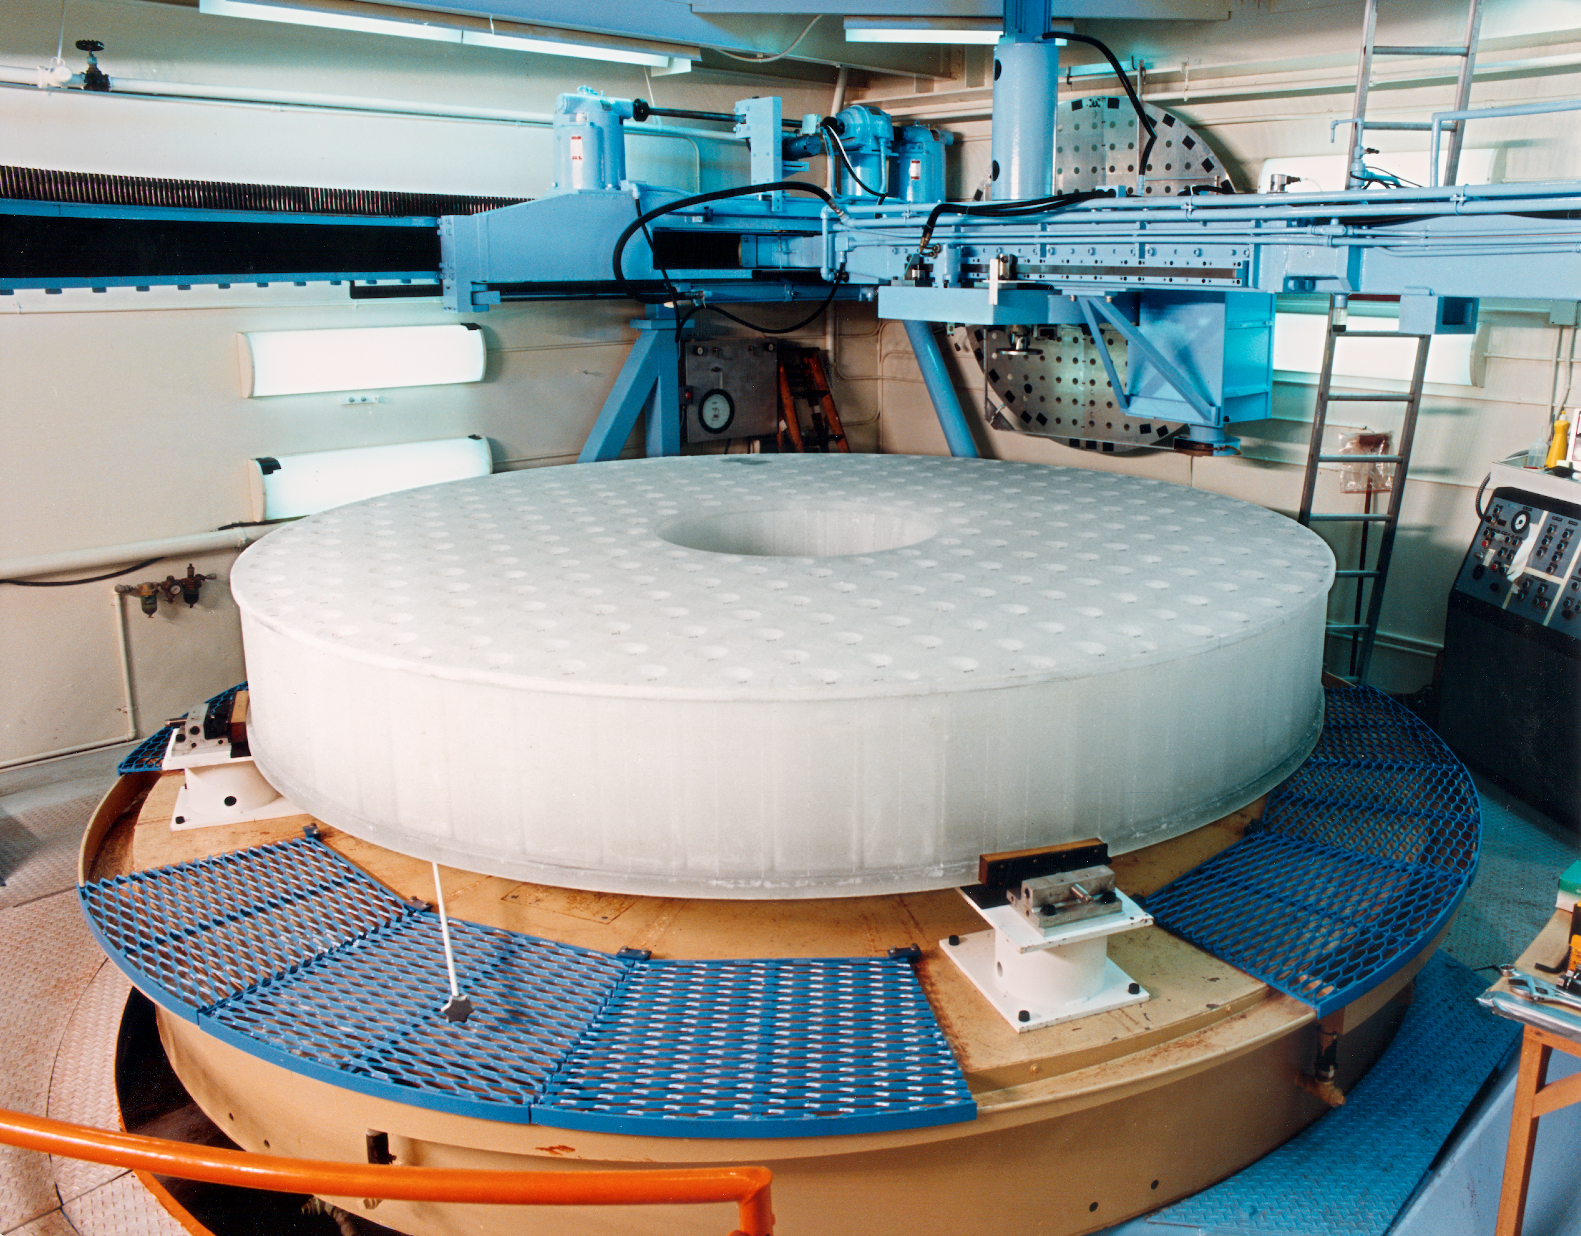

Grinding the WIYN primary

The WIYN 3.5-meter primary mirror, sitting with its bottom side up on the NOAO grinding machine.

Credit: NOIRLab/NSF/AURA